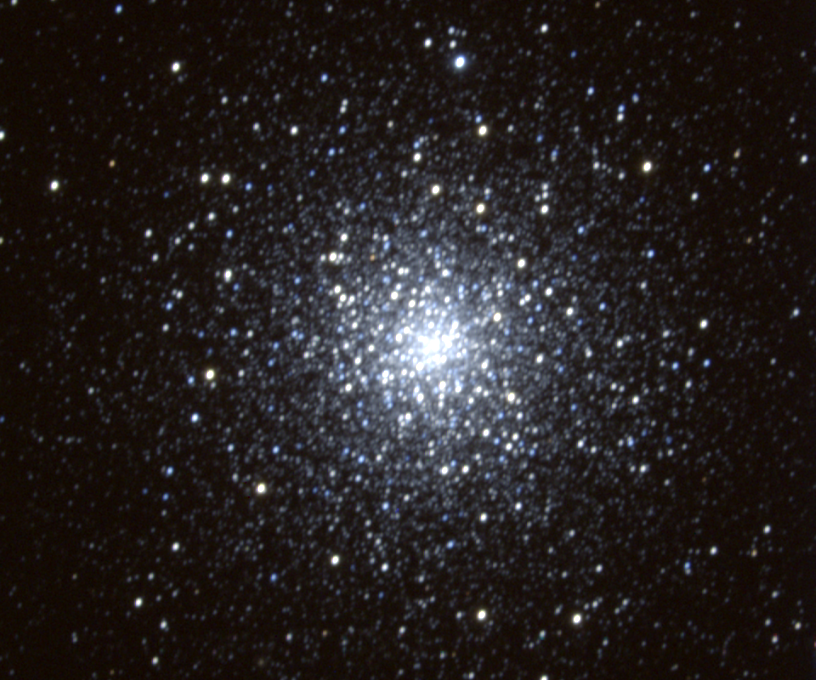

M79, NGC 1904

M79, an attractive globular cluster in the constellation Lepus, is rare, in that it is one of the few globulars further out in the Galaxy than our own Sun's location. This picture is from the KPNO 0.9-meter telescope.

Credit: NOIRLab/NSF/AURA